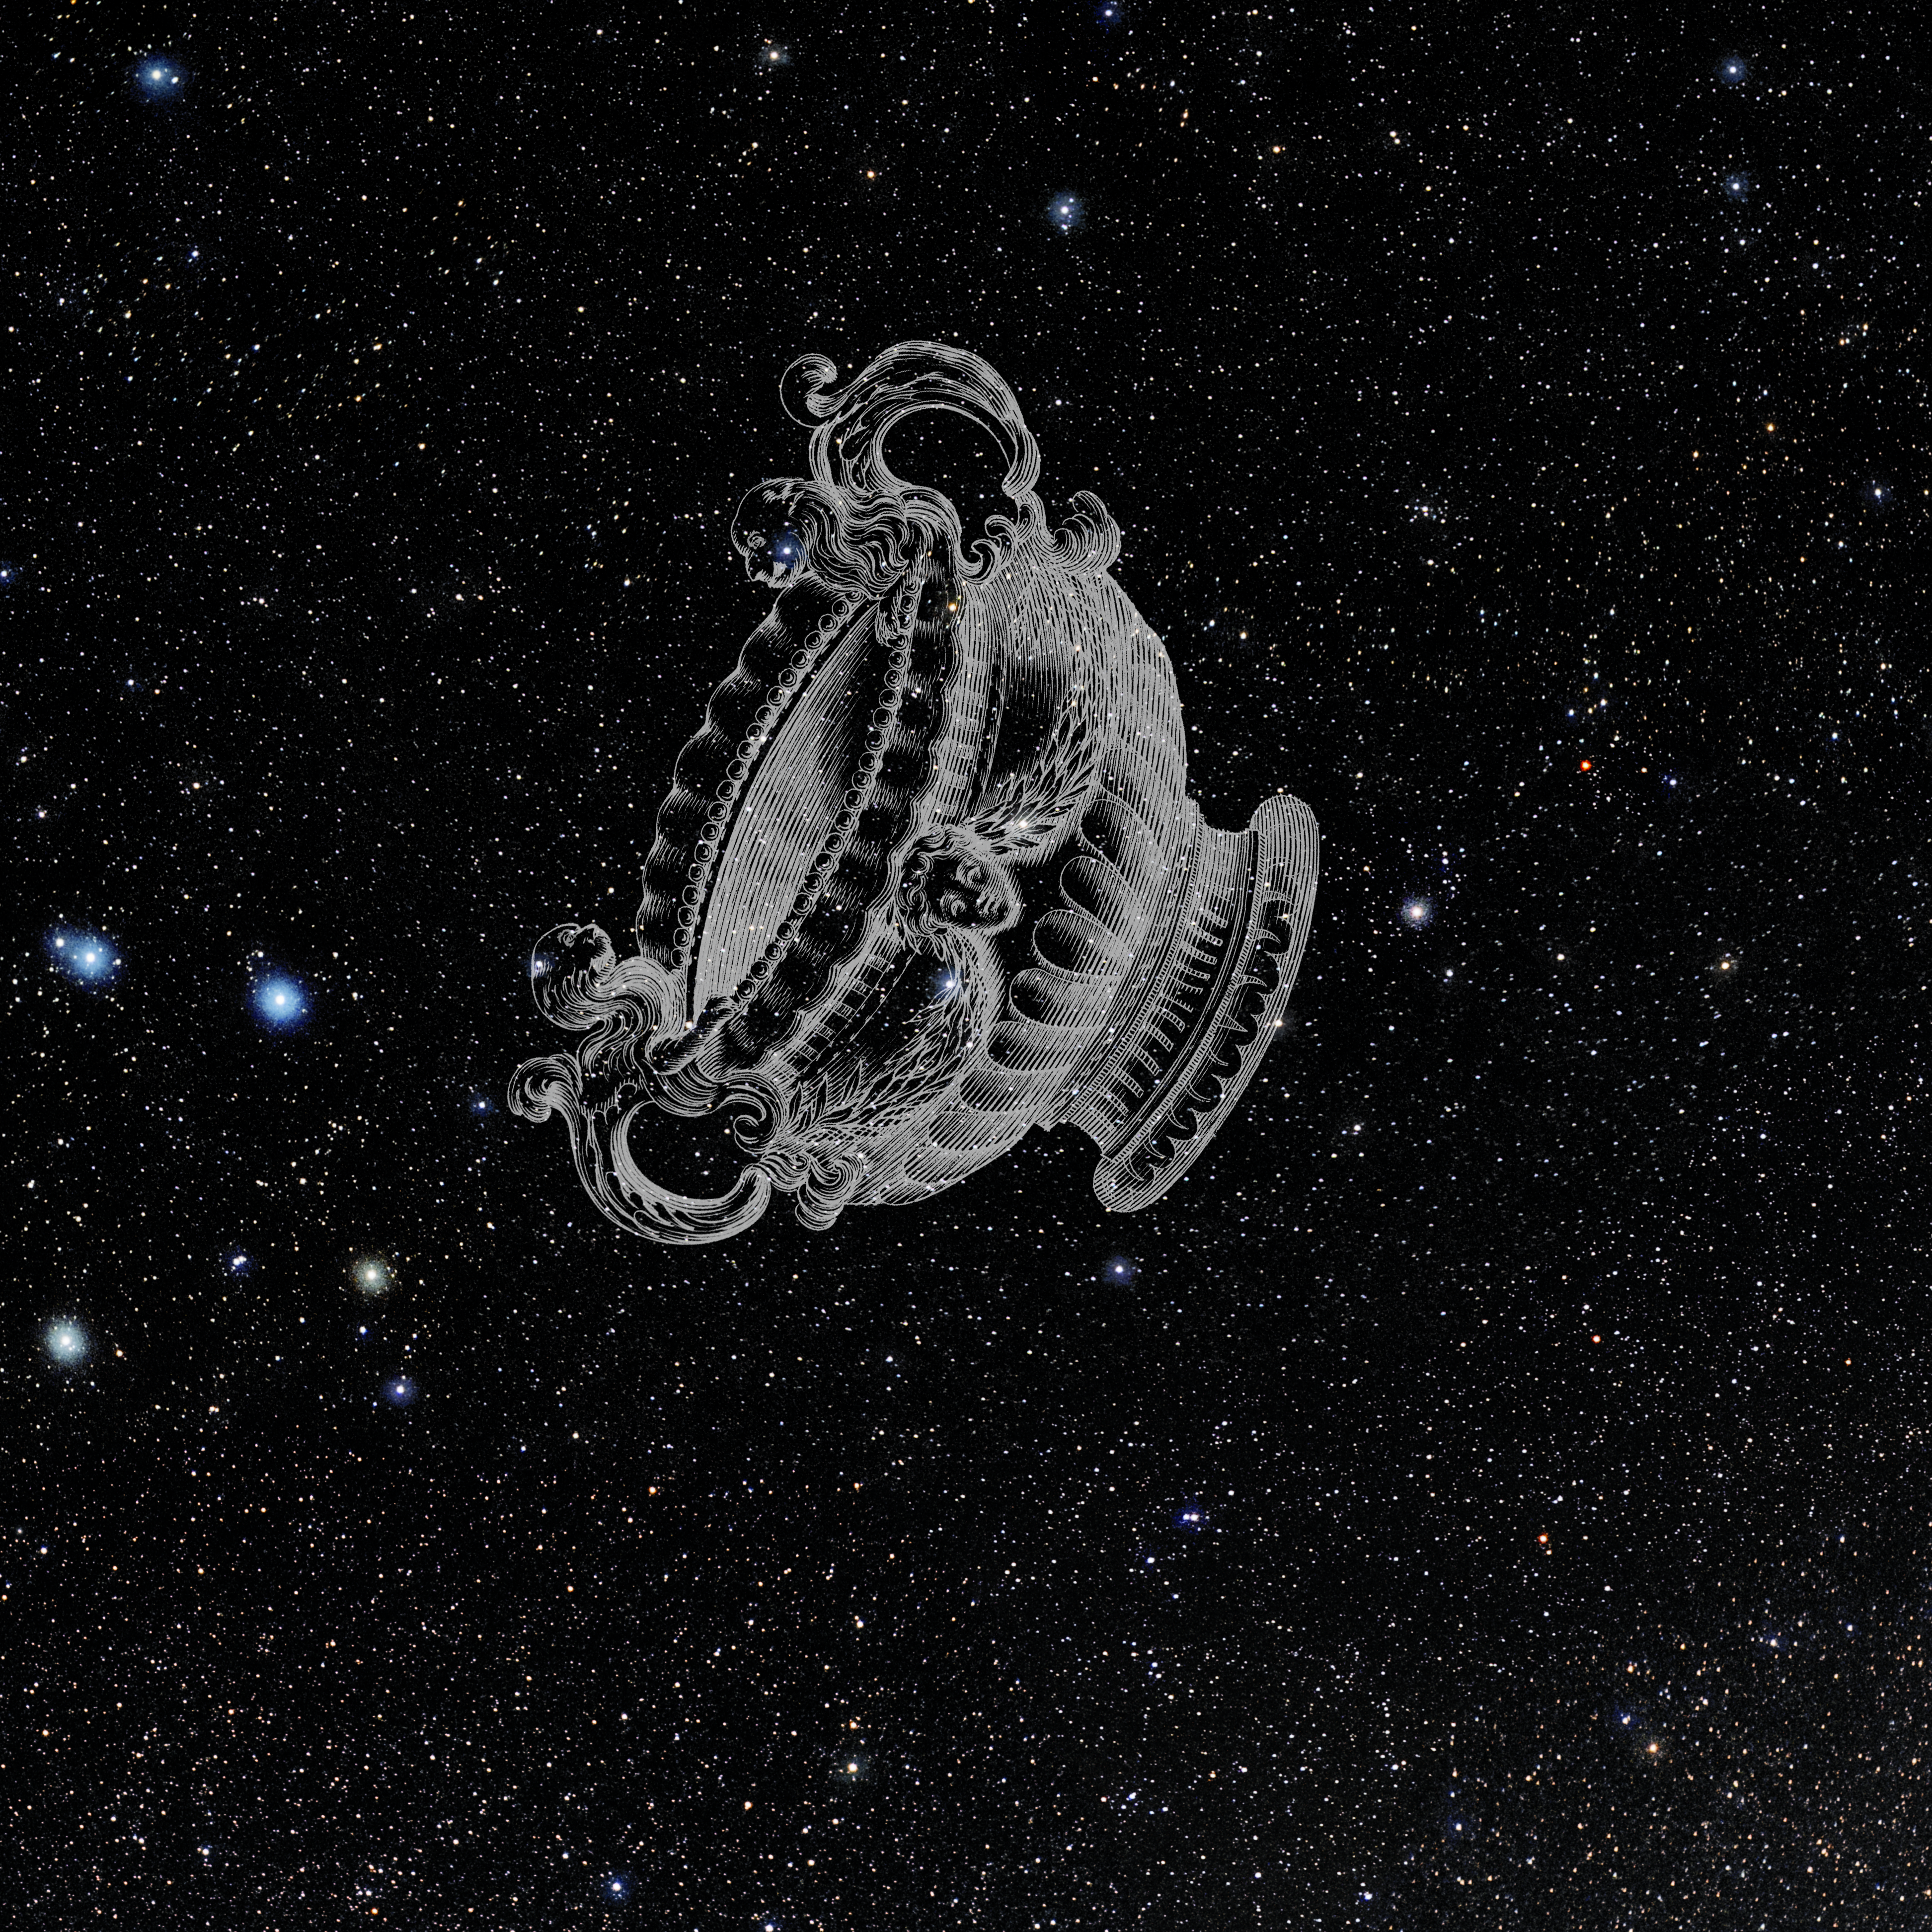

Crater with Hevelius Drawing

Photo of the constellation Crater from NOIRLab's 88 Constellations project showing Johannes Hevelius drawing of the constellation in Uranographia, his celestial catalogue in 1690.
Here is the version with the constellation 'stick figure' and here the unannotated version.

Credit: E. Slawik/NOIRLab/NSF/AURA/M. Zamani/J. Hevelius/NASA Universe of Learning/USNO/STScI